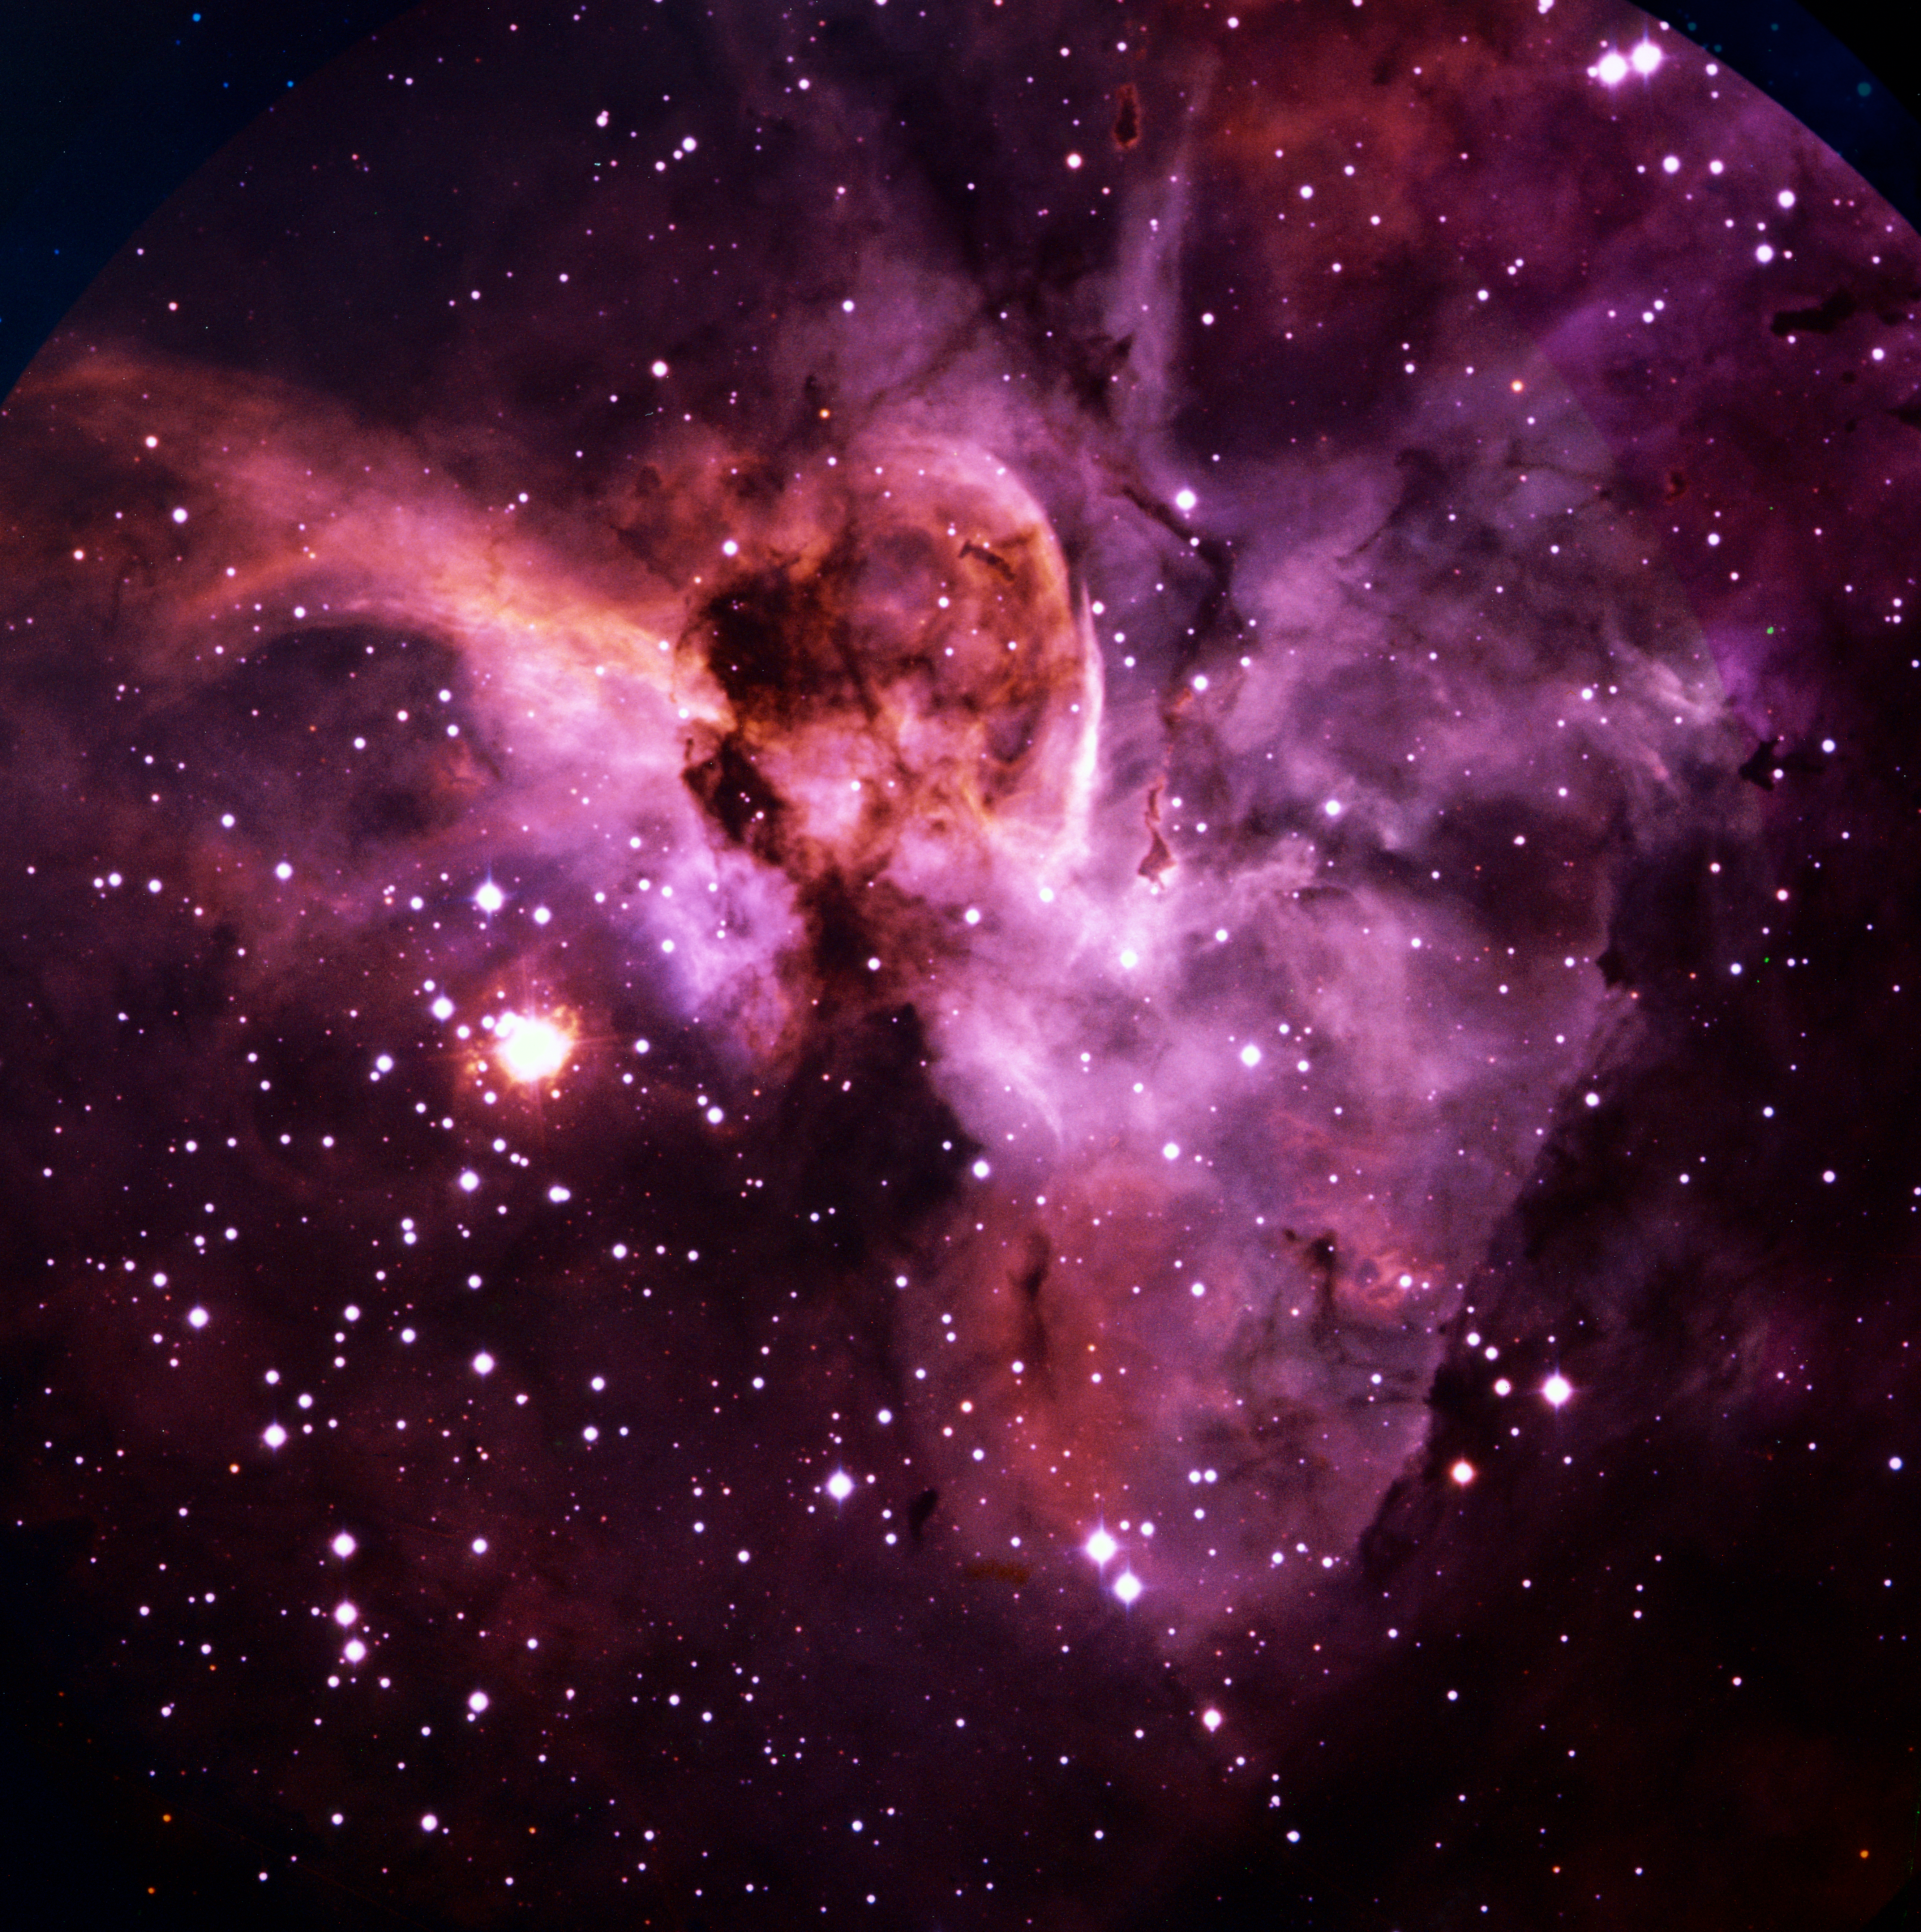

Eta Carinae and the Keyhole Nebula

Eta Carinae and the Keyhole Nebula, part of the larger Carina Nebula, imaged with the ESO 3.6-metre telescope on La Silla.

Credit: ESO